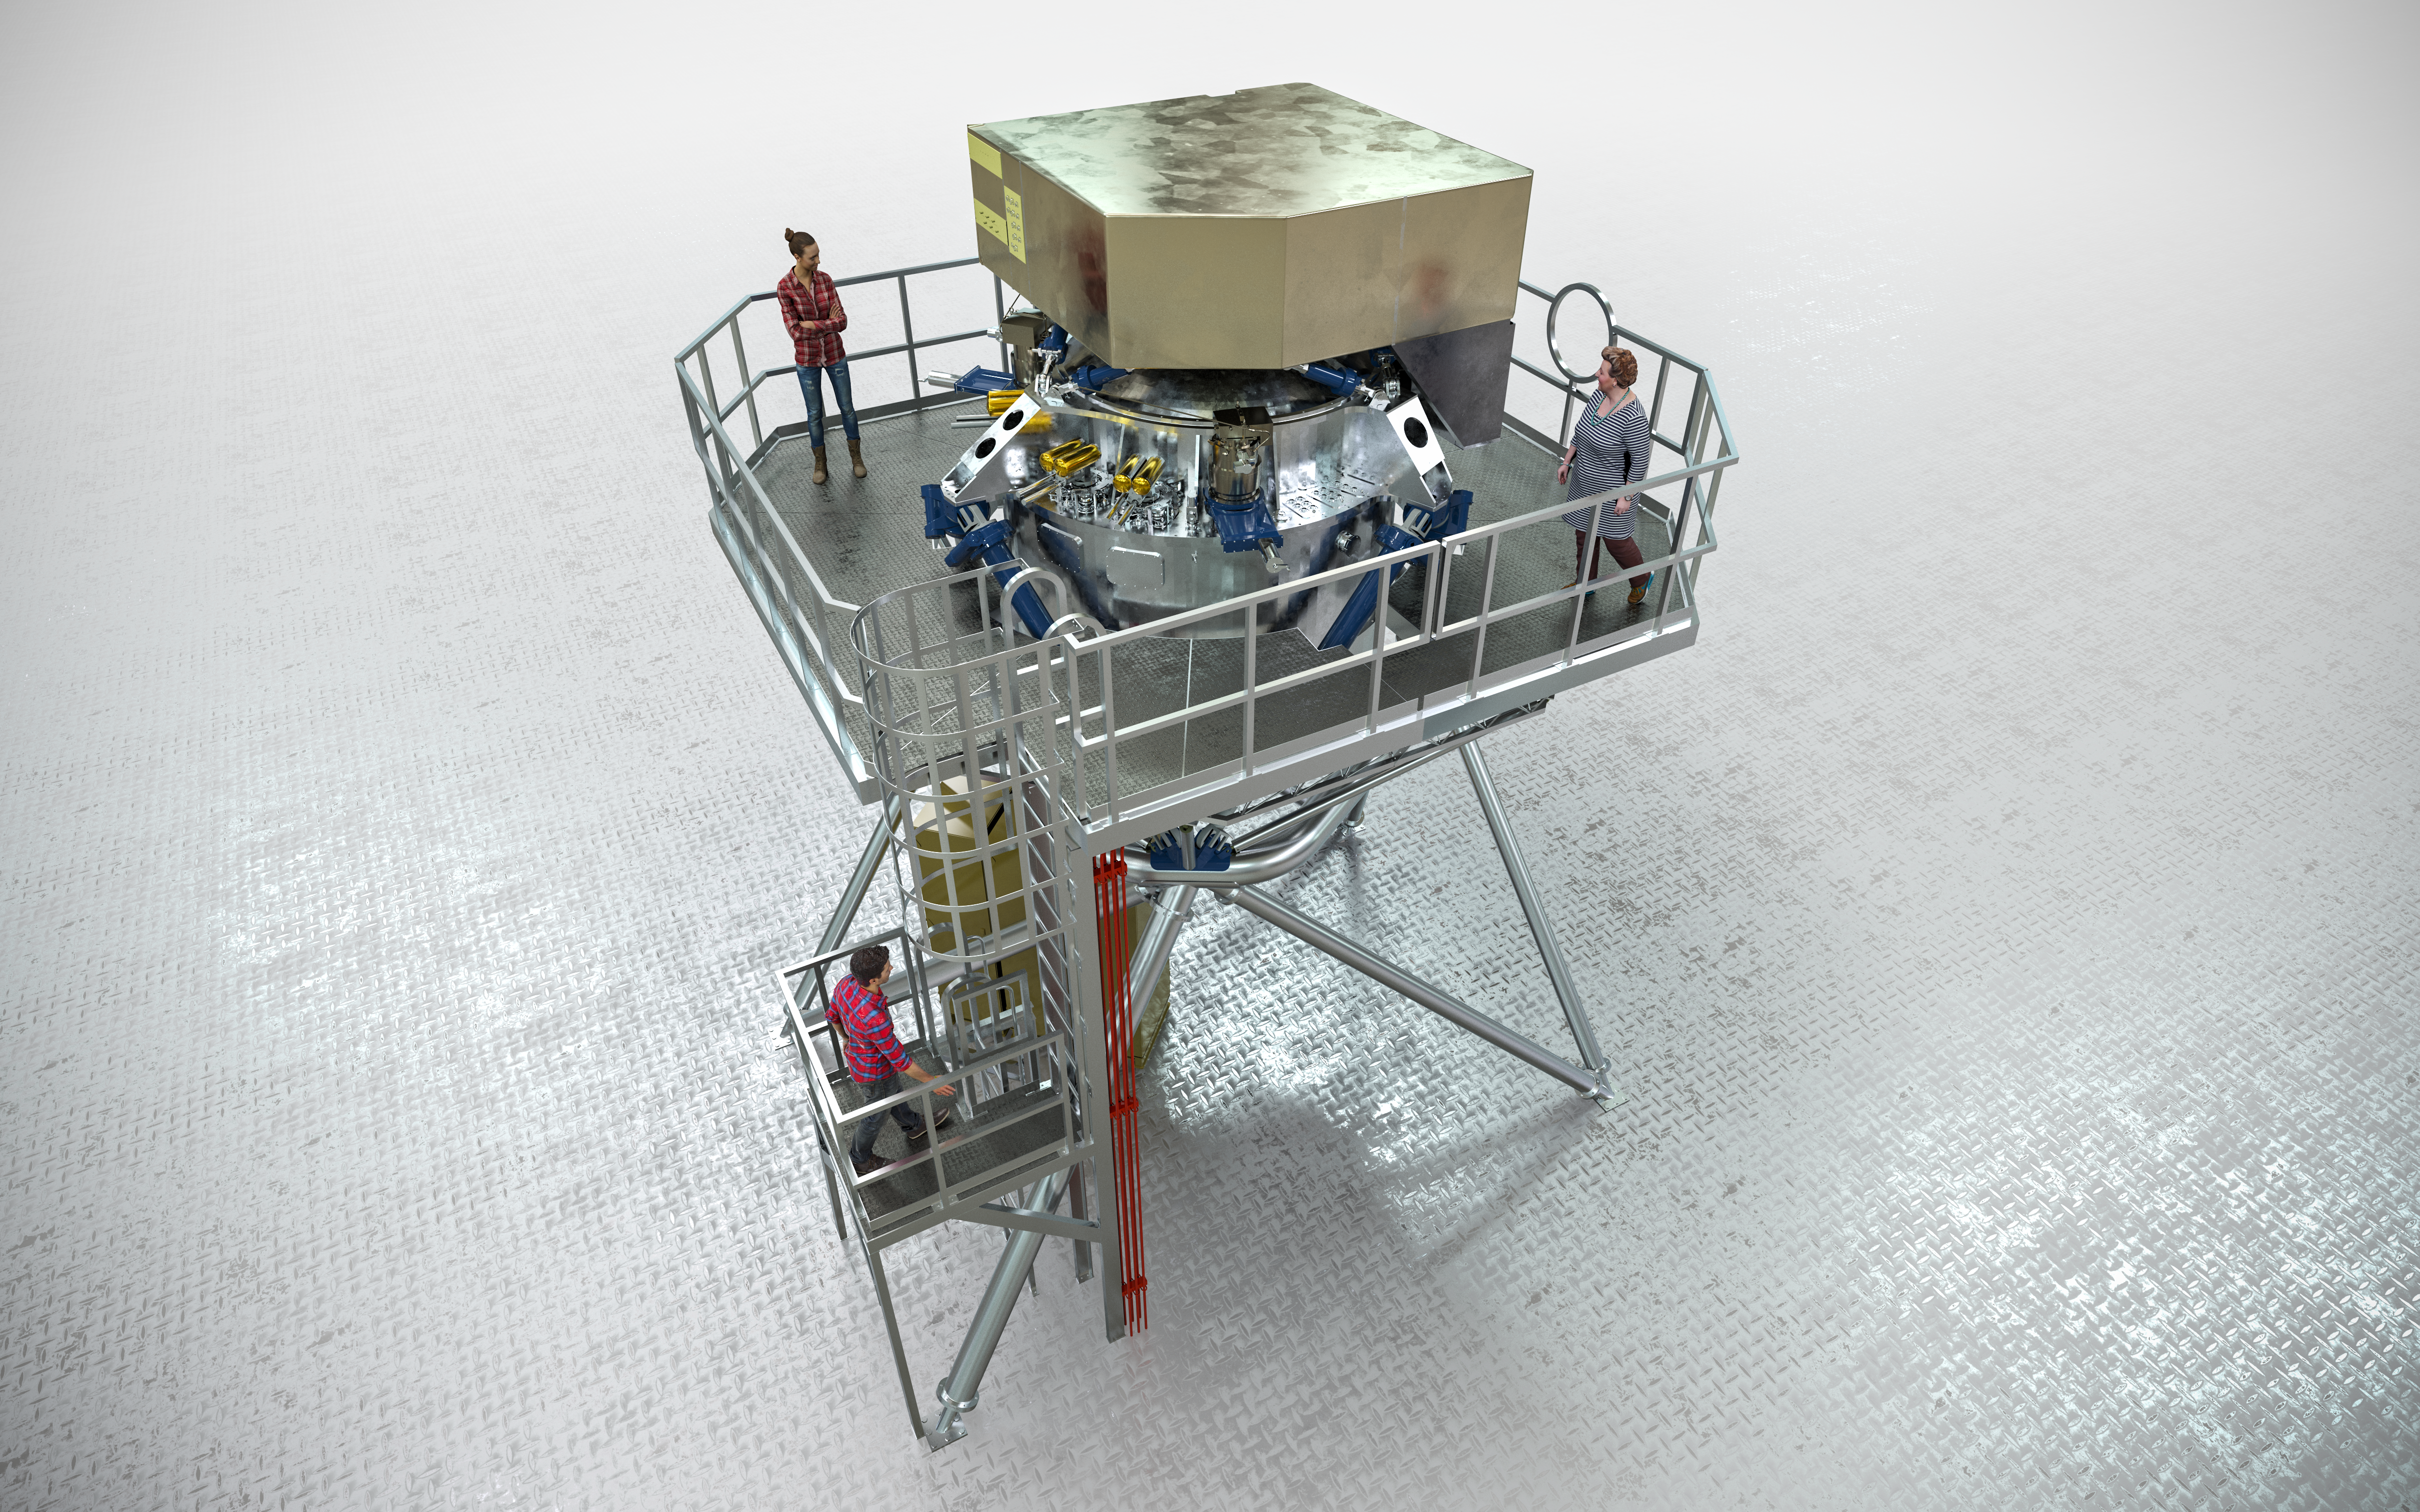

Artistic rendering of the METIS instrument

Artist depiction of the METIS instrument set to be used with the Extremely Large Telescope upon completion. METIS, short for Mid-infrared ELT Imager and Spectrograph, will make full use of the giant main mirror of the telescope to study a wide range of science topics, from objects in our Solar System to distant active galaxies.

Credit: ESO/METIS Consortium/L. Calçada